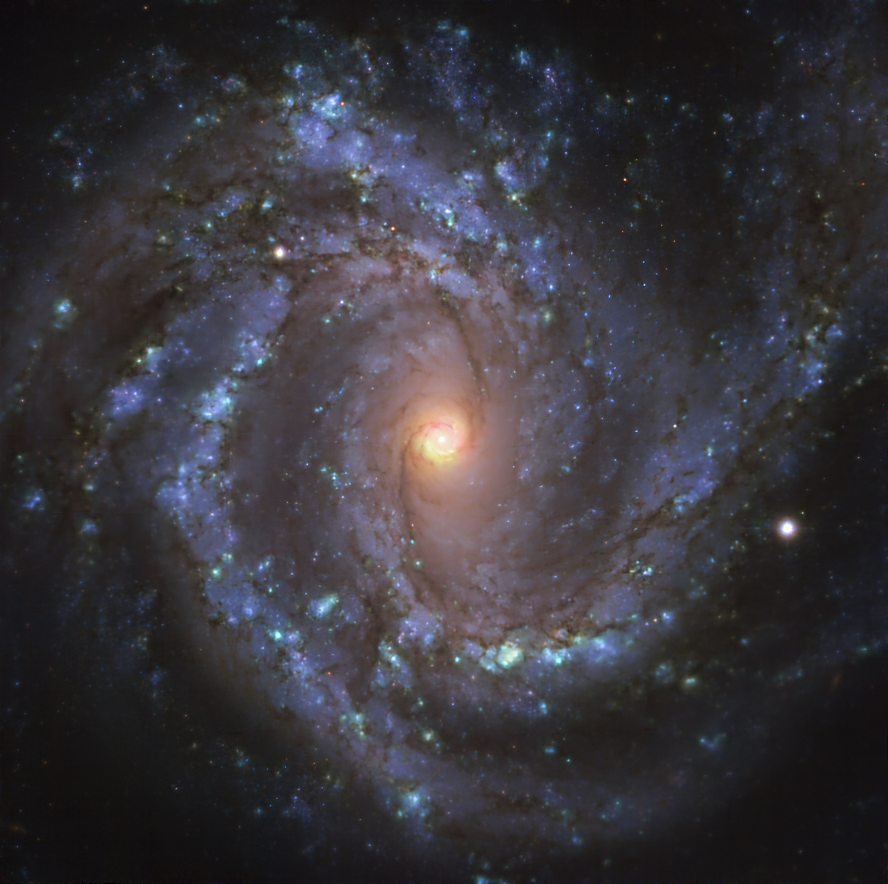

The NGC 4303 galaxy as seen with MUSE on ESO’s VLT

This image of the nearby galaxy NGC 4303, taken with the Multi-Unit Spectroscopic Explorer (MUSE) on ESO’s Very Large Telescope (VLT), combines green, red and infrared filters to reveal the distribution of stars.

NGC 4303 is a spiral galaxy, with a bar of stars and gas at its centre, located approximately 55 million light-years from Earth in the constellation Virgo.

The images were taken as part of the Physics at High Angular resolution in Nearby GalaxieS (PHANGS) project, which is making high-resolution observations of nearby galaxies with telescopes operating across the electromagnetic spectrum.

Credit: ESO/PHANGS